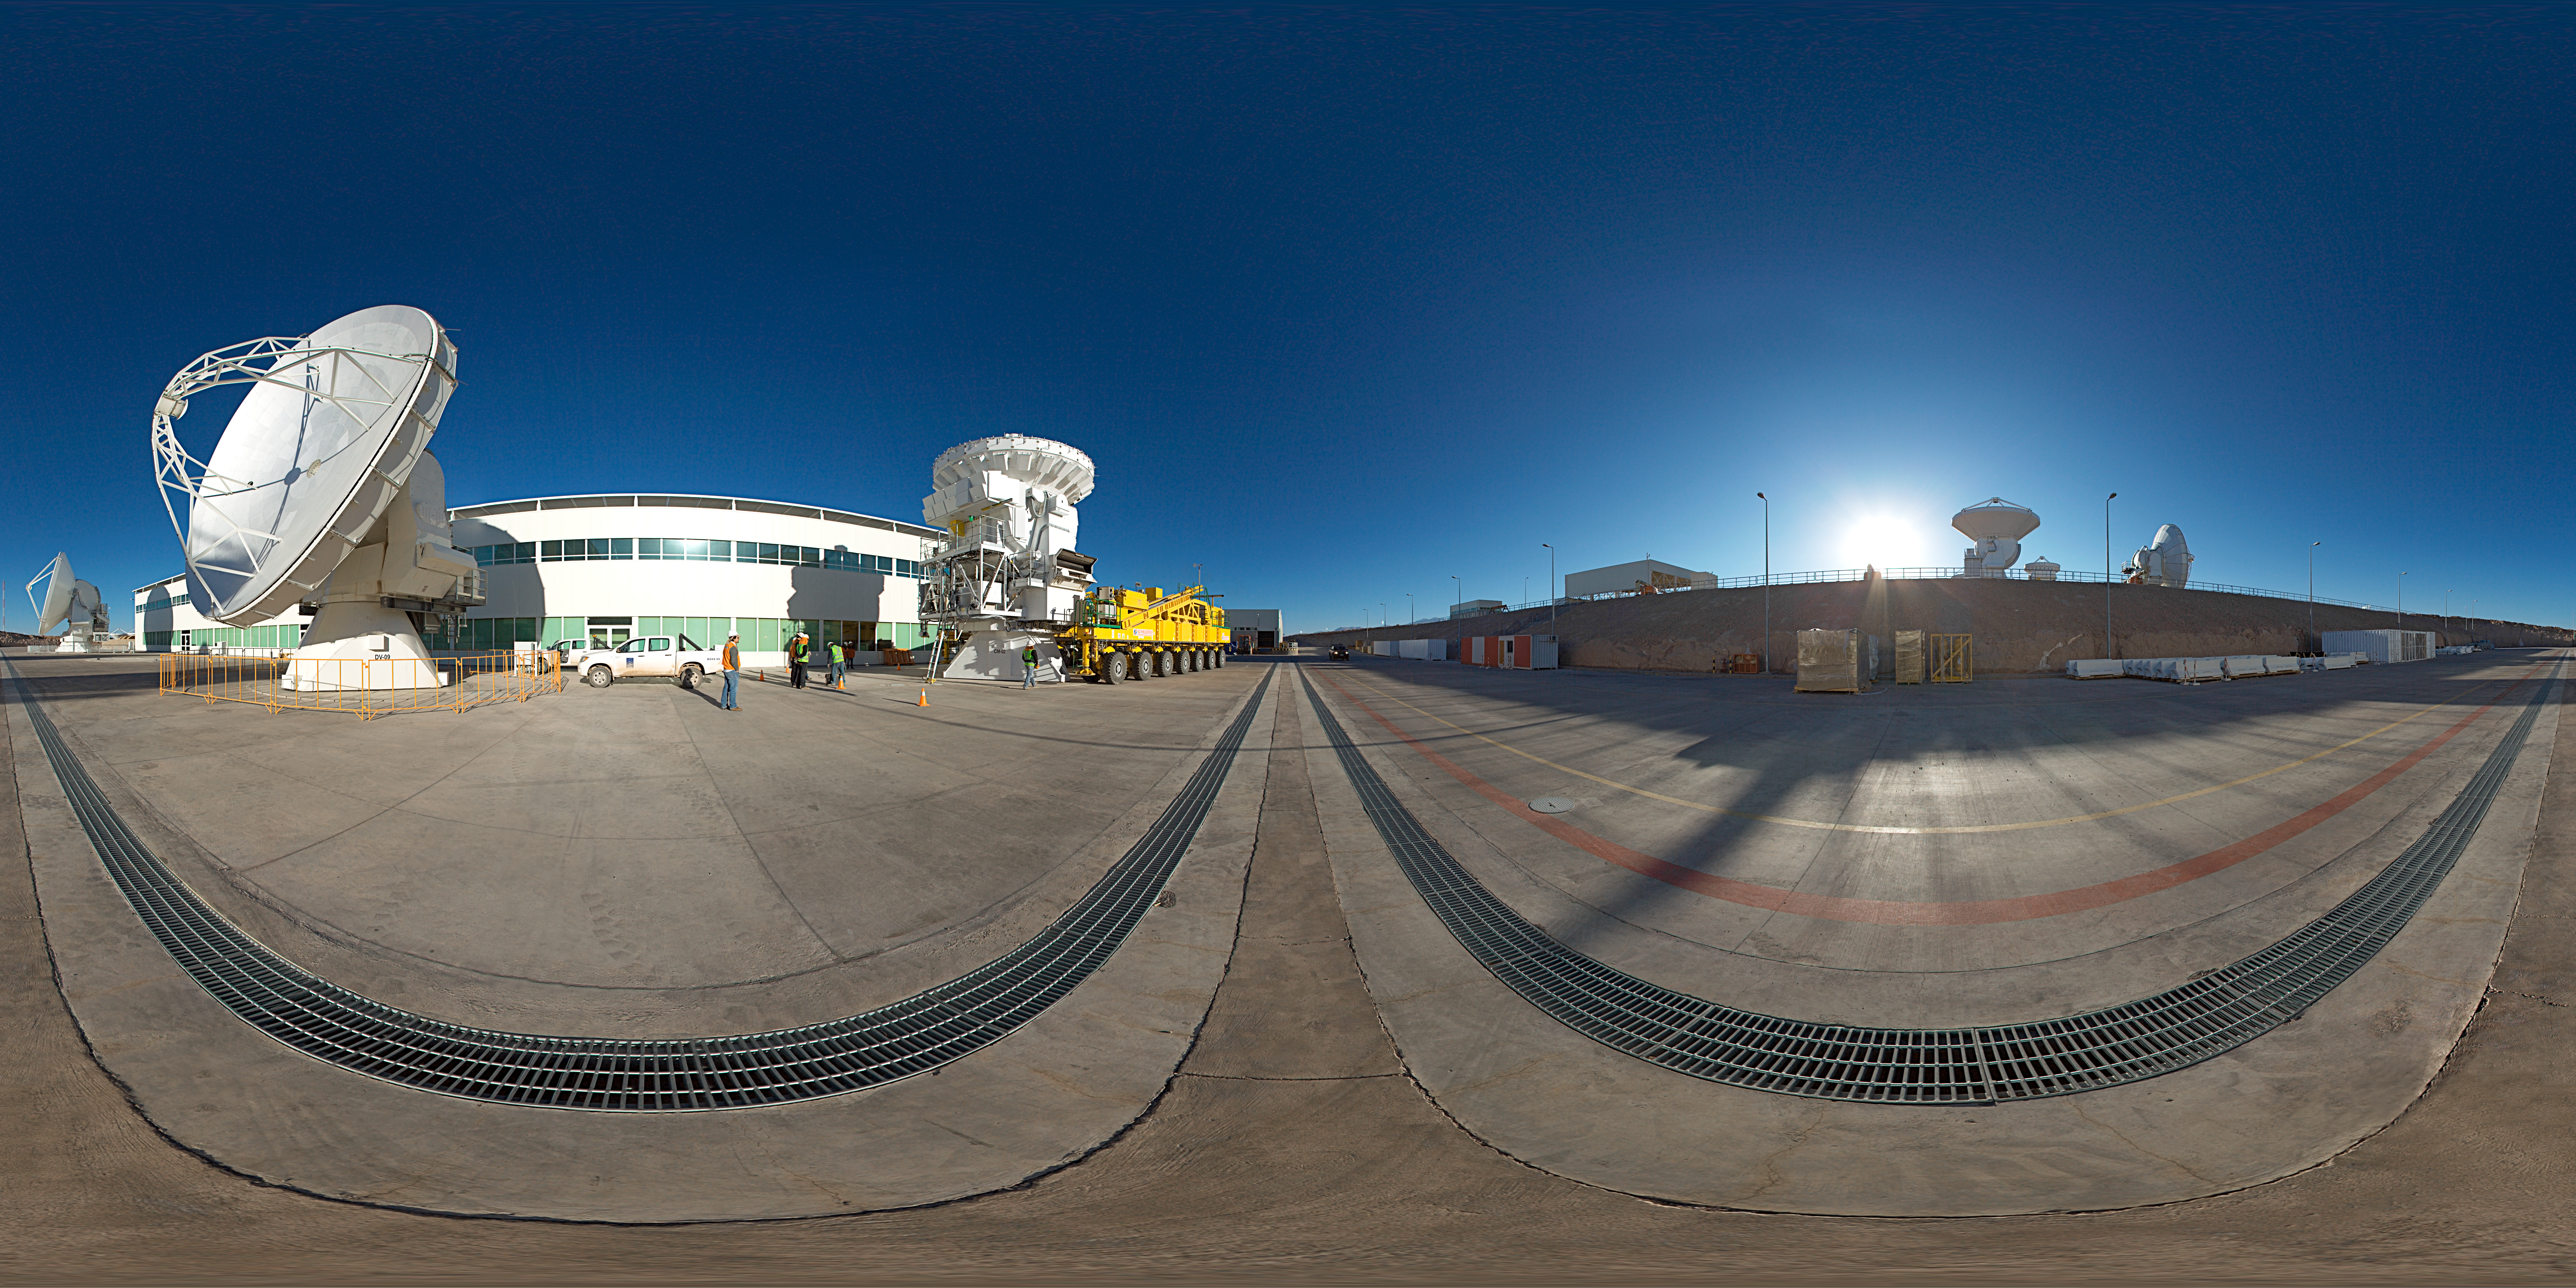

Panorama at the OSF

This 360 degree panorama shows how looks the ALMA OSF during the careful movement of one of the gigantic ALMA antennas. The juggernaut transporter is about to pick the antenna up, with a swarm of operators performing a precise choreography.

Credit: ESO